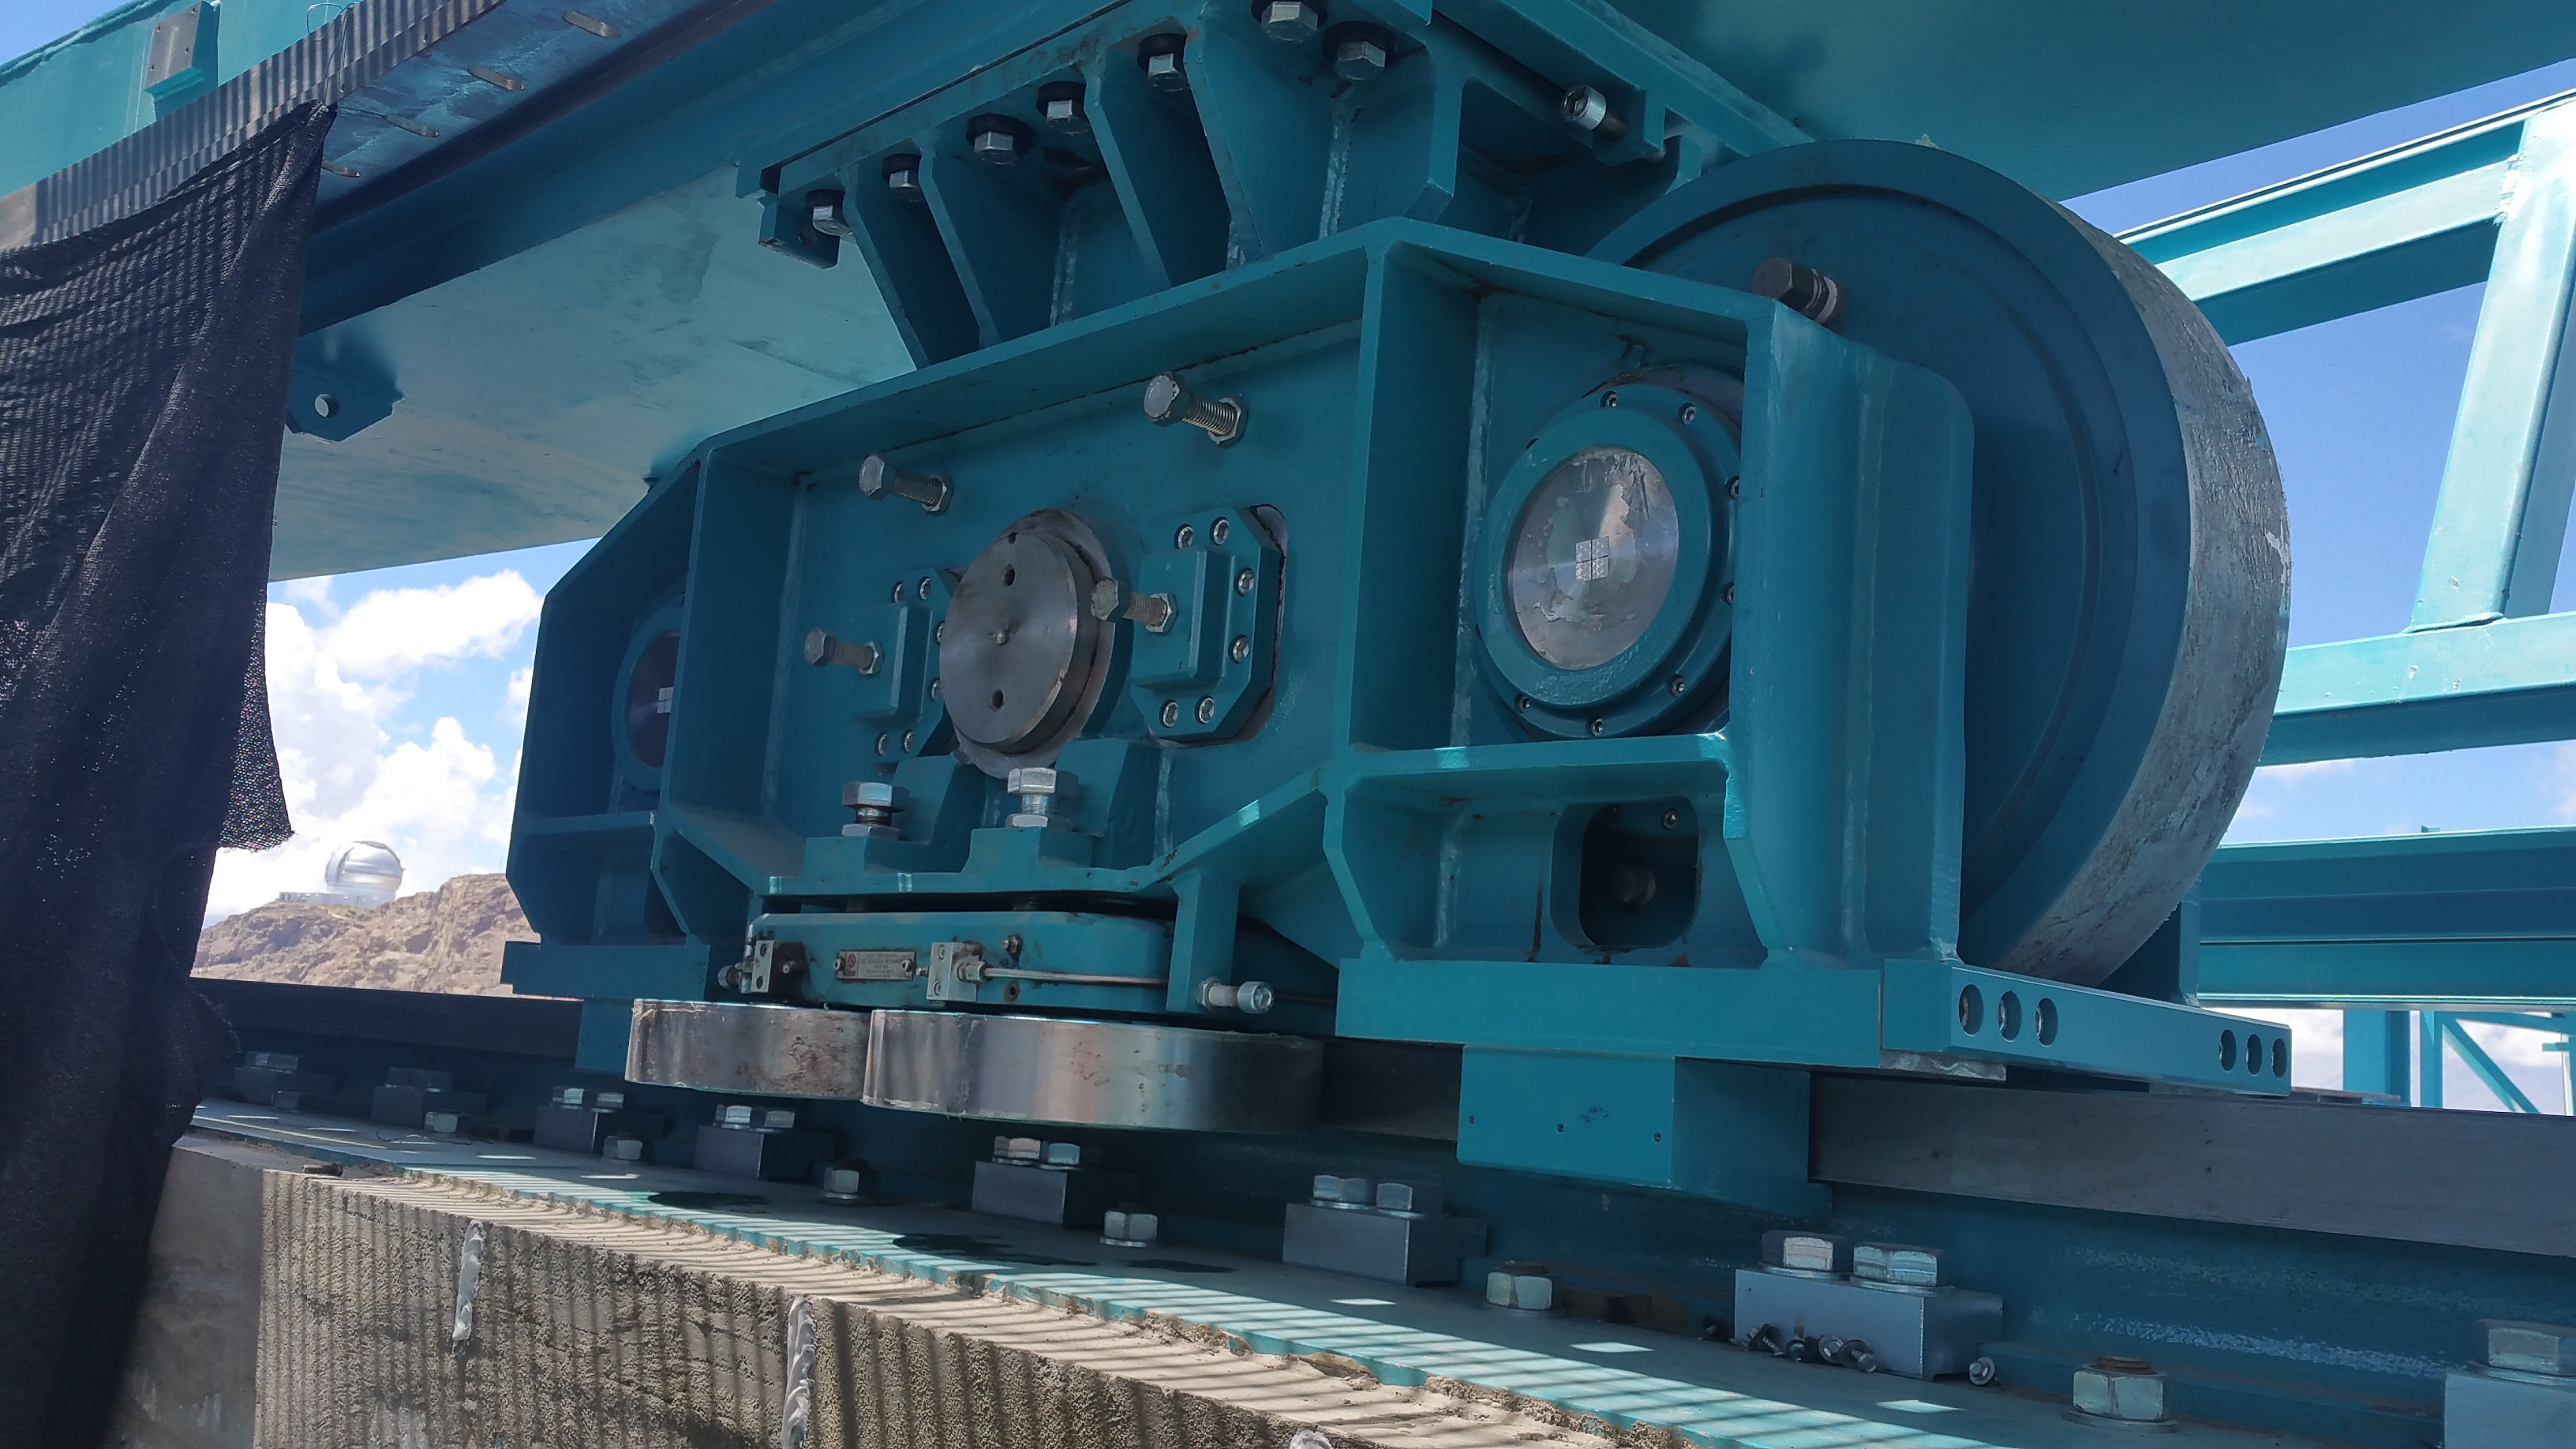

LSST Dome Bogie and Gemini

One of the LSST Dome bogies shown under the Dome ring beam with the Gemini South Telescope visible in the background.

Credit: Rubin Observatory/NSF/AURA